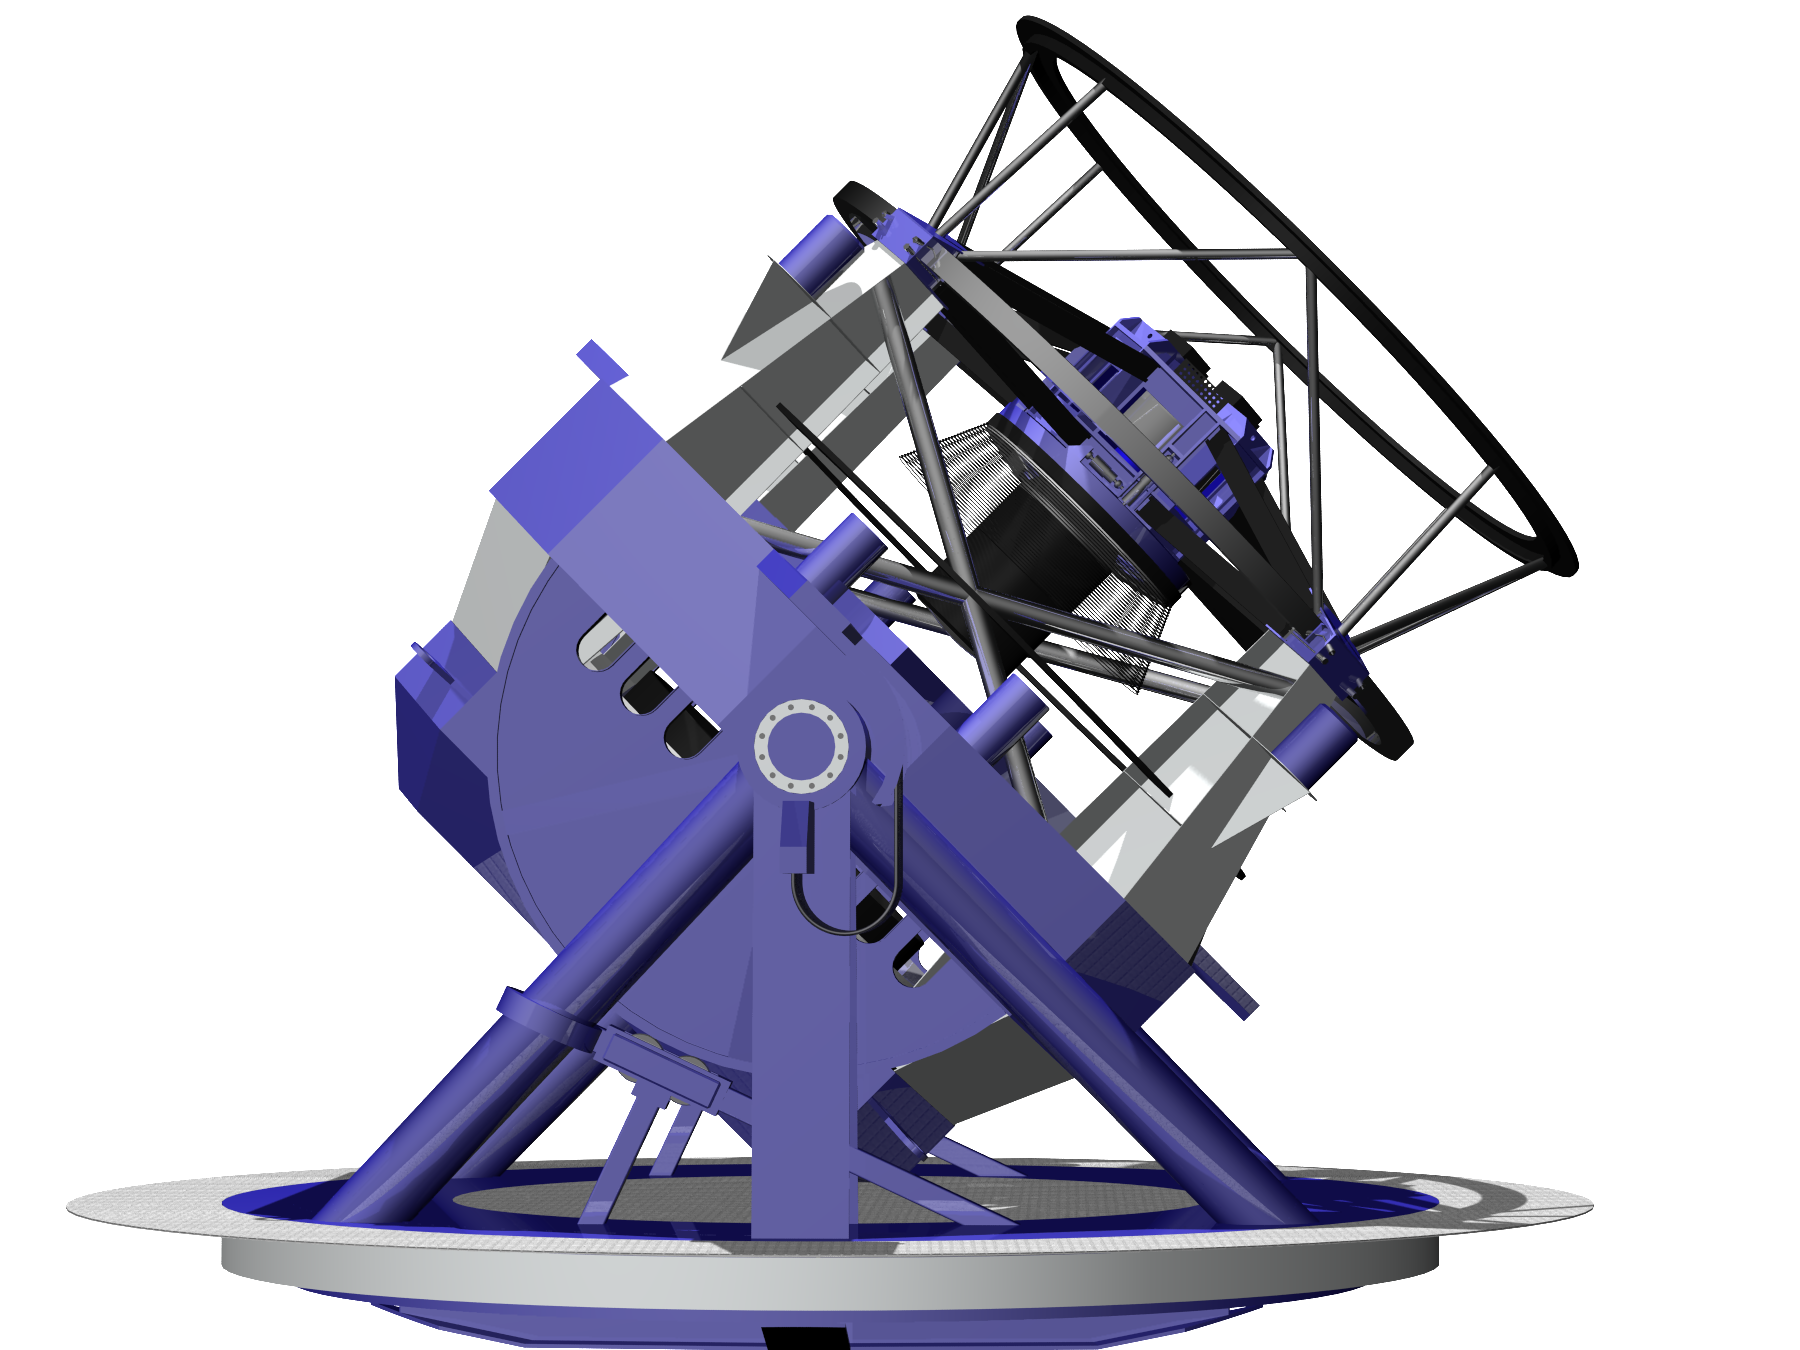

LSST Telescope Rendering 04

Rendering of LSST Telecope, current as of 11/5/05.

Credit: NOIRLab/NSF/Rubin Observatory/ NSF/ AURA